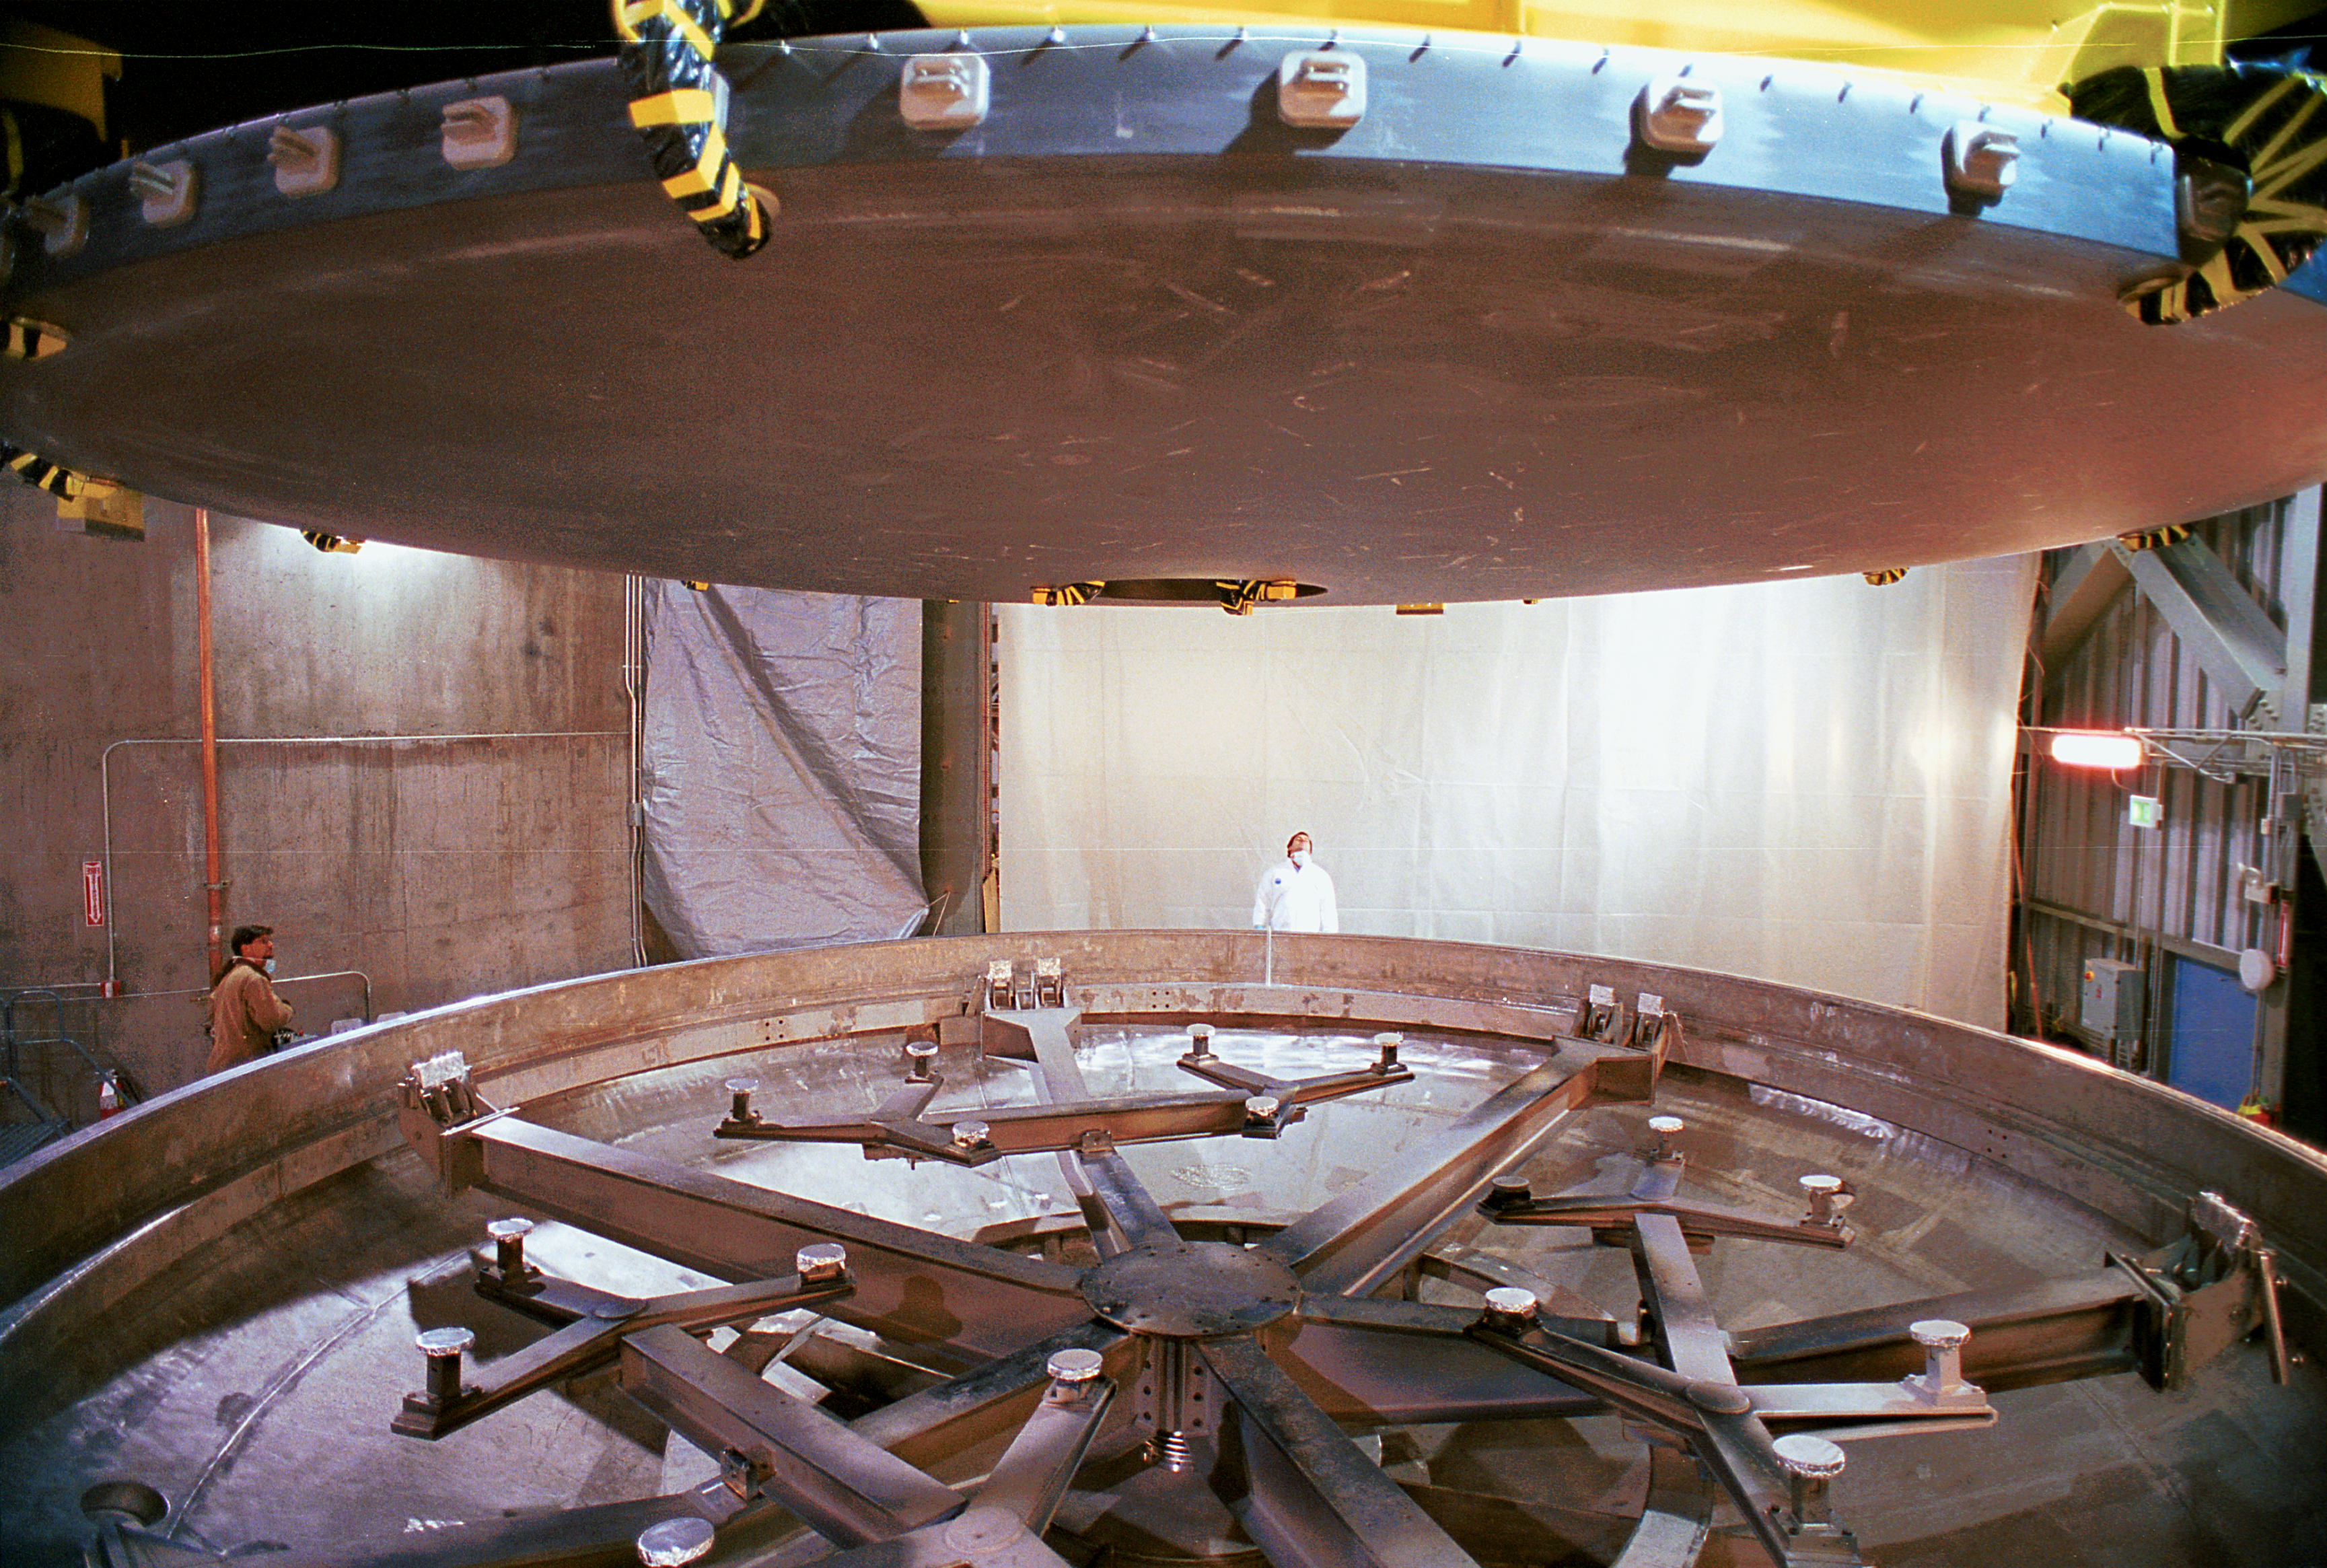

Gemini North primary

As the primary mirror for the northern Gemini 8-meter telescope on Mauna Kea, Hawaii, is lifted five stories into the telescope structure, we get a good view of its underside, soon to be completely hidden from view.

Credit: NOIRLab/NSF/AURA